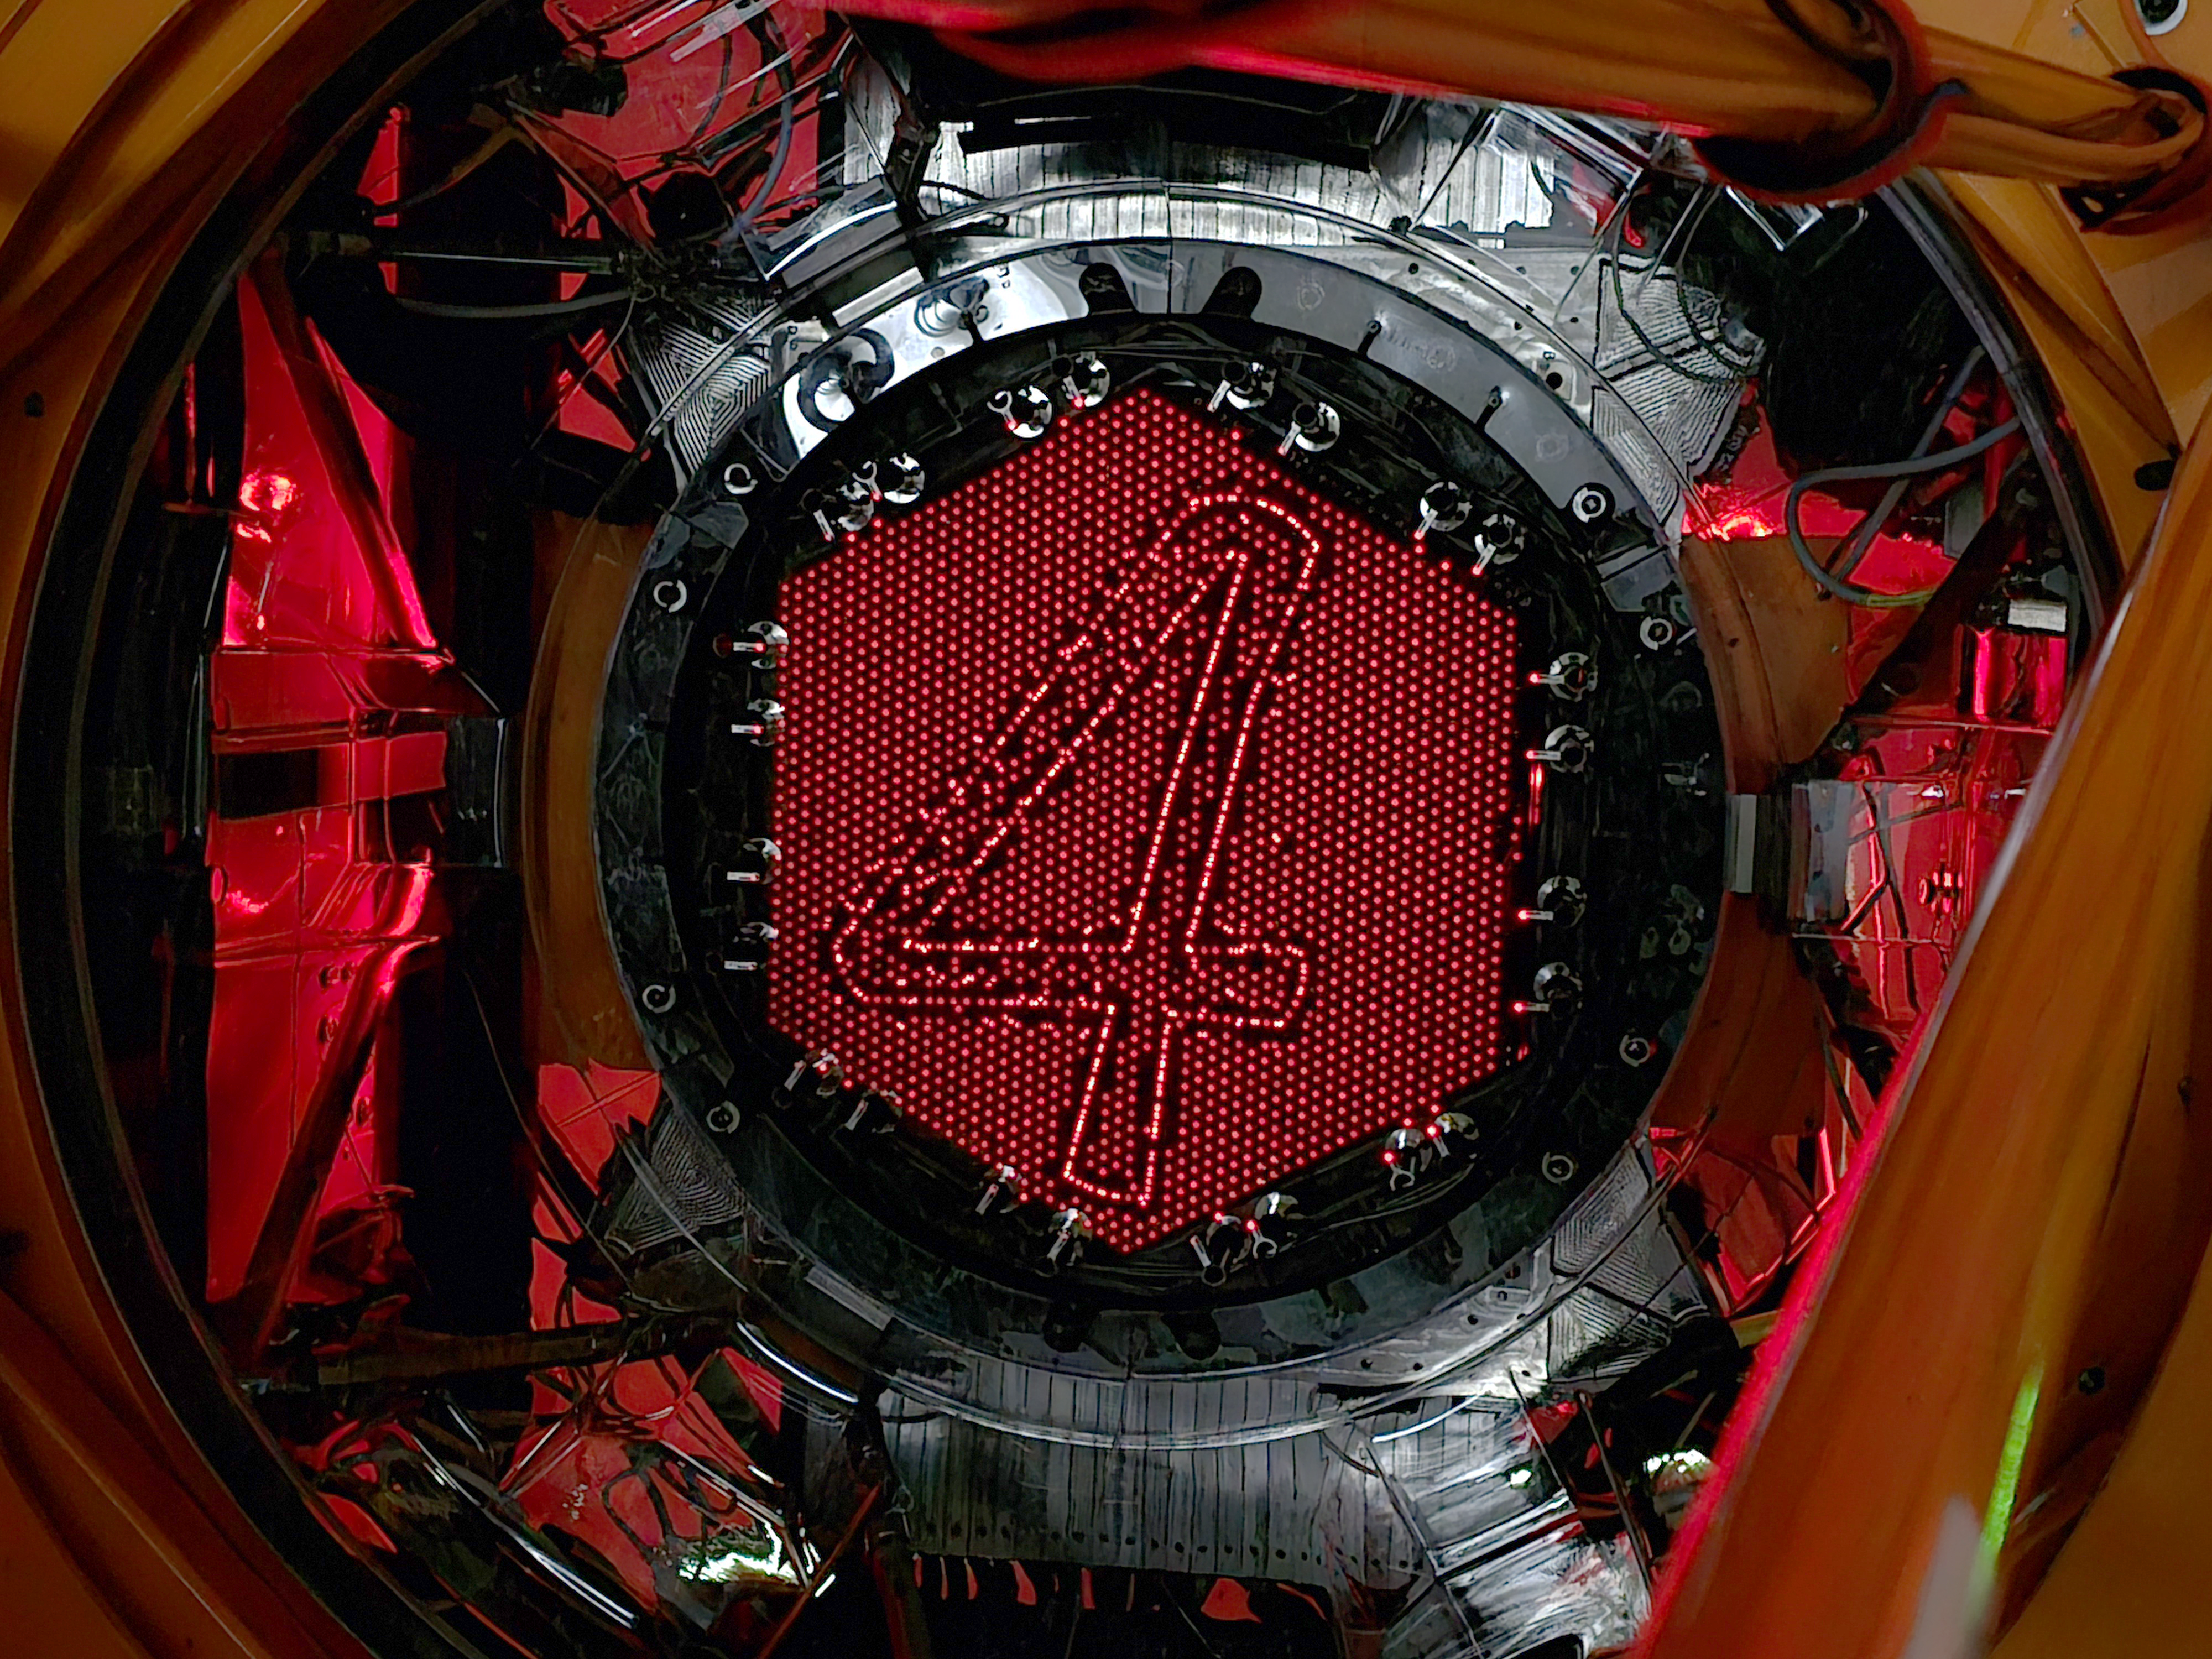

Fantastic 4MOST

4MOST, the 4-metre Multi-Object Spectroscopic Telescope, will soon join ESO’s growing family of instruments. For this Picture of the Week, 4MOST is showing off its very special ability to control each of its 2436 optical fibres individually, creating the outline of a familiar logo that’s reminiscent of a certain superhero family...

Like the Fantastic Four, all of 4MOST’s fibres work perfectly together to get the job done. Its superpower is in its ability to look at many different objects simultaneously, with each little fibre able to collect the light of a different astronomical source. This light will then be split into its constituent colours to obtain a spectrum, which can tell astronomers about an object’s chemical composition, its velocity or its distance, among other properties. Over a planned 5-year survey, 4MOST is expected to capture spectra of more than 25 million different sources spread over an area larger than 60 000 full Moons.

With many ground-based and space telescopes providing the locations of millions of astronomical sources, the spectra captured by 4MOST will be essential to fully understand their physical properties. 4MOST will help astronomers decipher how our galaxy came to be by carefully studying the stars within it. It will also be hunting further afield for distant galaxies, tracking how they evolve and studying the effects of the supermassive black holes at their cores. 4MOST’s observations may even help to shine a light on the dark matter hidden throughout our Universe.

The consortium responsible for 4MOST, led by the Leibniz-Institut für Astrophysik Potsdam (AIP), is currently working together with ESO staff to install the instrument on ESO’s Visible and Infrared Survey Telescope for Astronomy (VISTA) at the Paranal Observatory in Chile. Once it starts operating, who knows what exciting discoveries might be found in the vast treasure trove of data 4MOST will provide?

Credit: ESO/4MOST/Steffen Frey